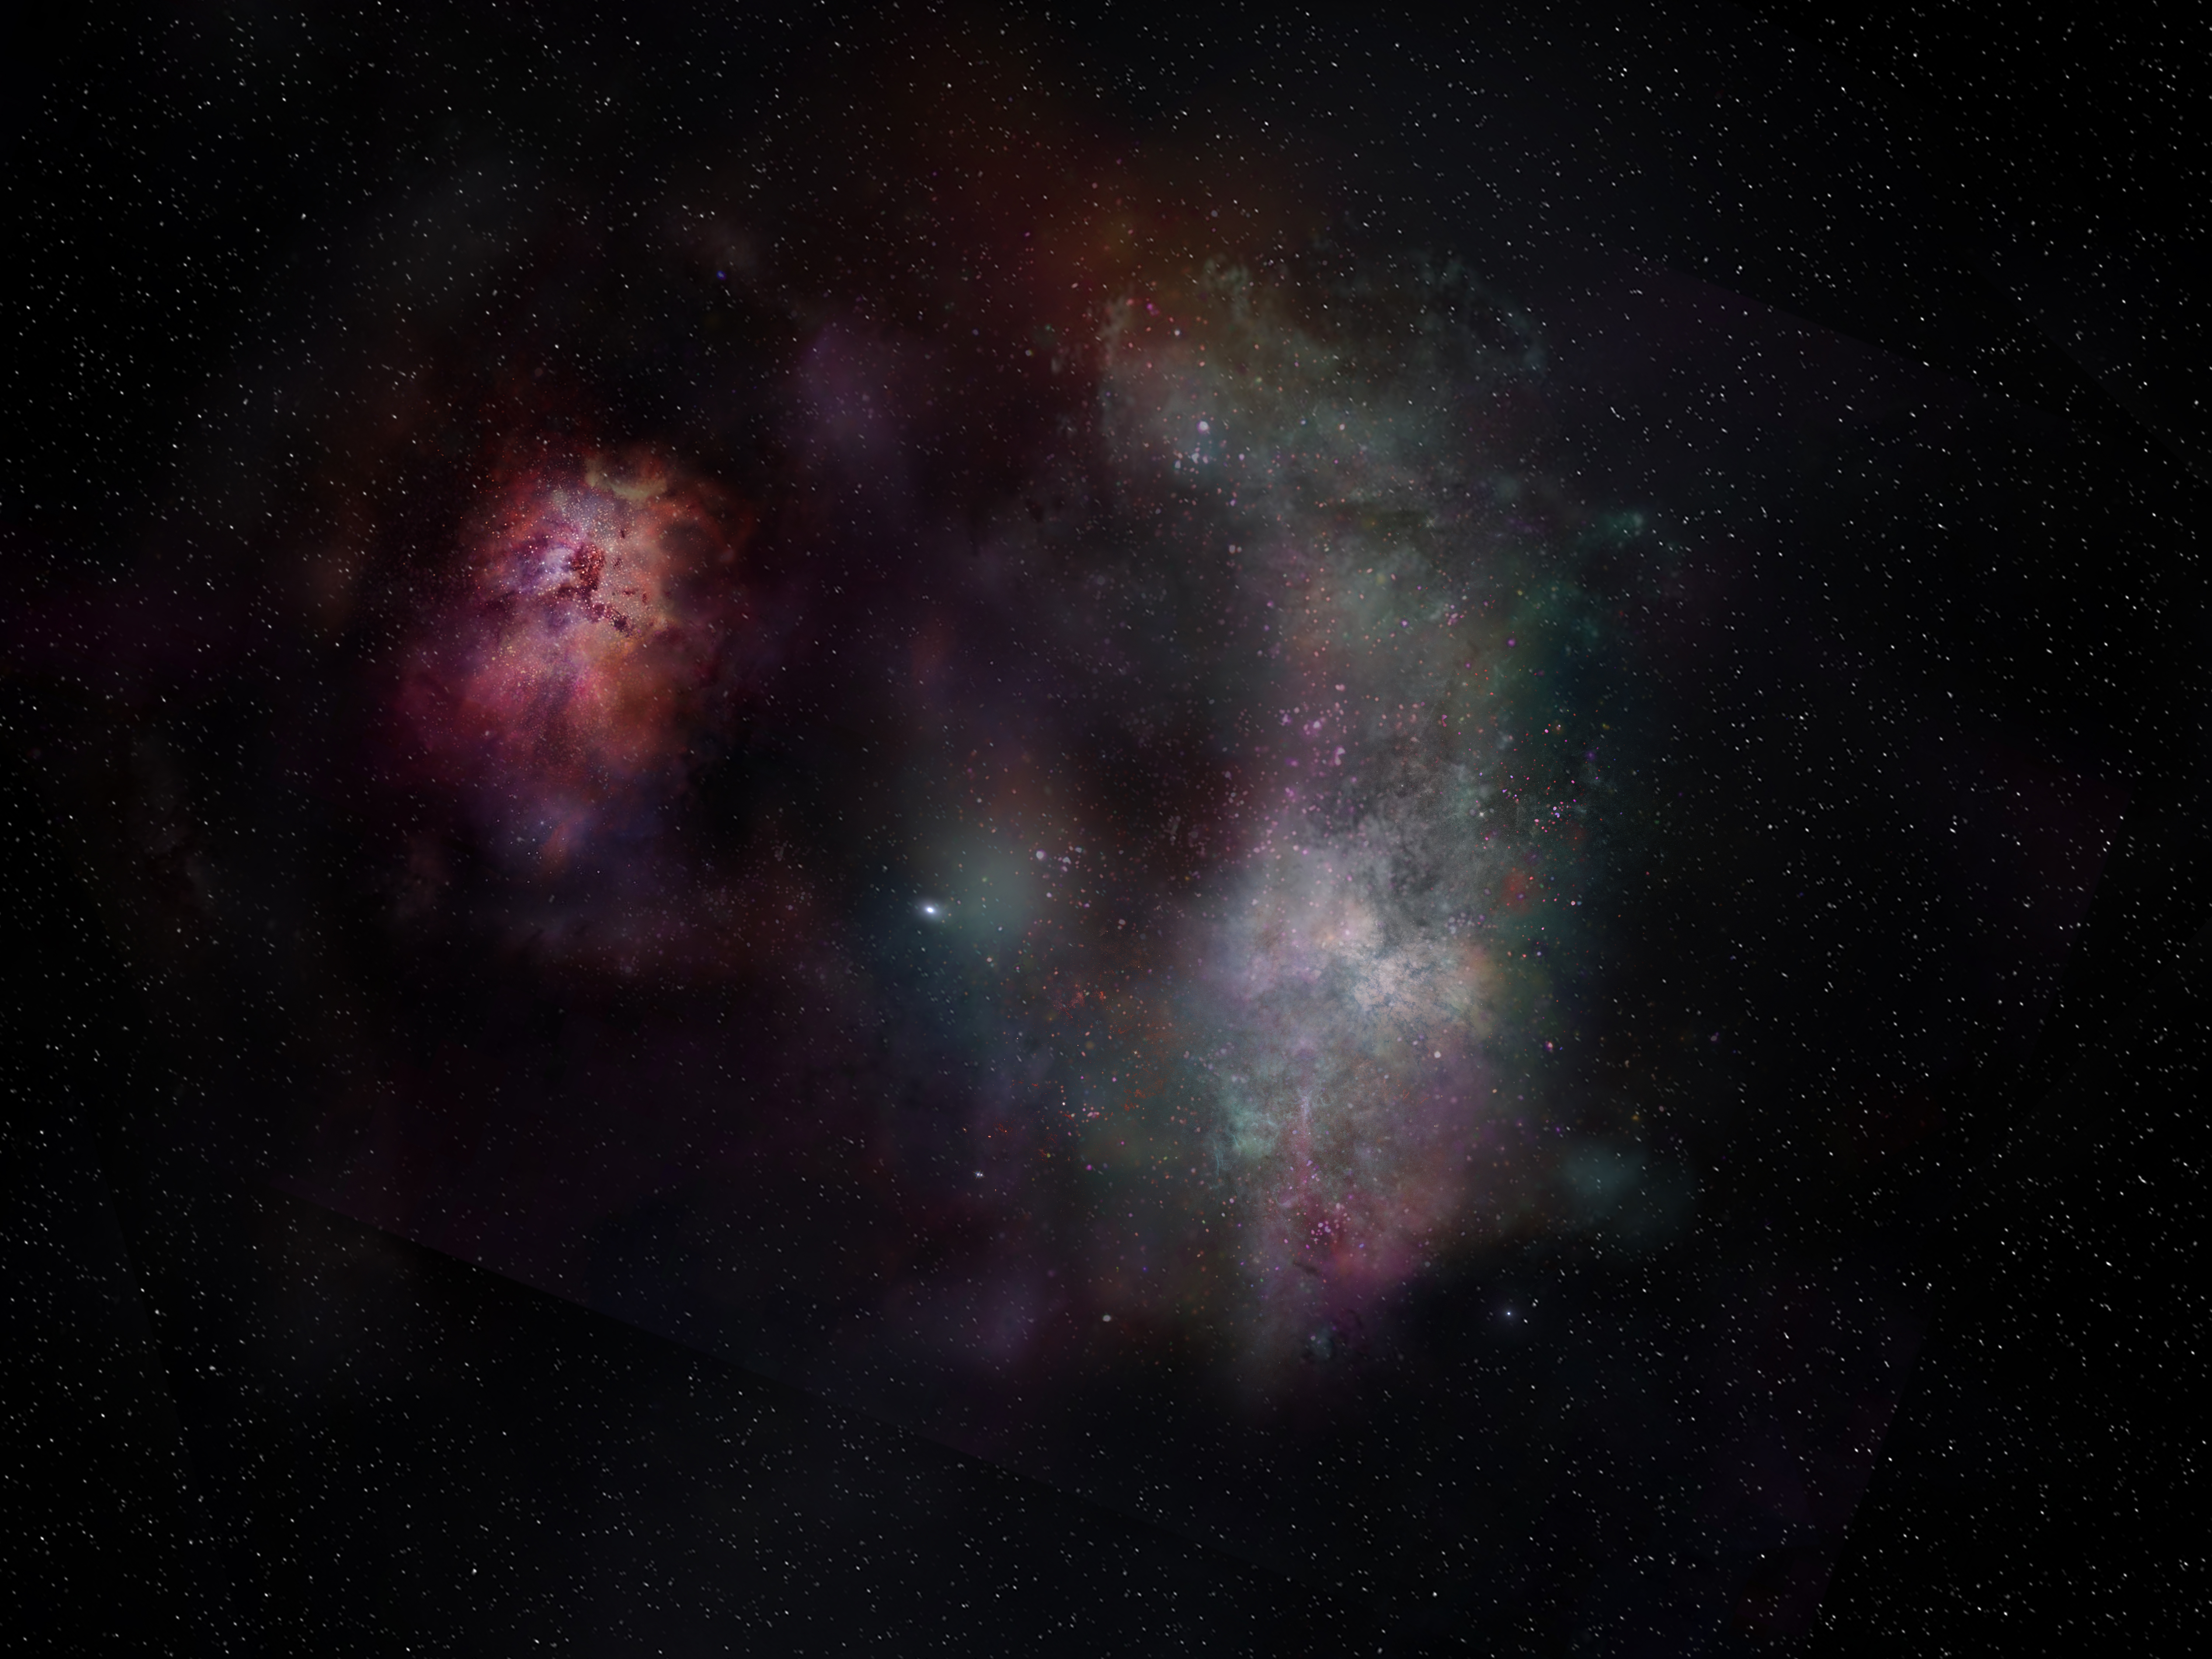

nrao21ao18_Sreevani_FarawayH20_Illustration

This artist’s conception shows the dust continuum and molecular lines of carbon monoxide and water seen in the pair of galaxies known as SPT0311-58. ALMA data reveals abundant CO and H20 in the larger of the two galaxies, indicating that the molecular Universe was going strong shortly after the elements were initially forged.

Credit: ALMA (ESO/NAOJ/NRAO)/S. Dagnello (NRAO)